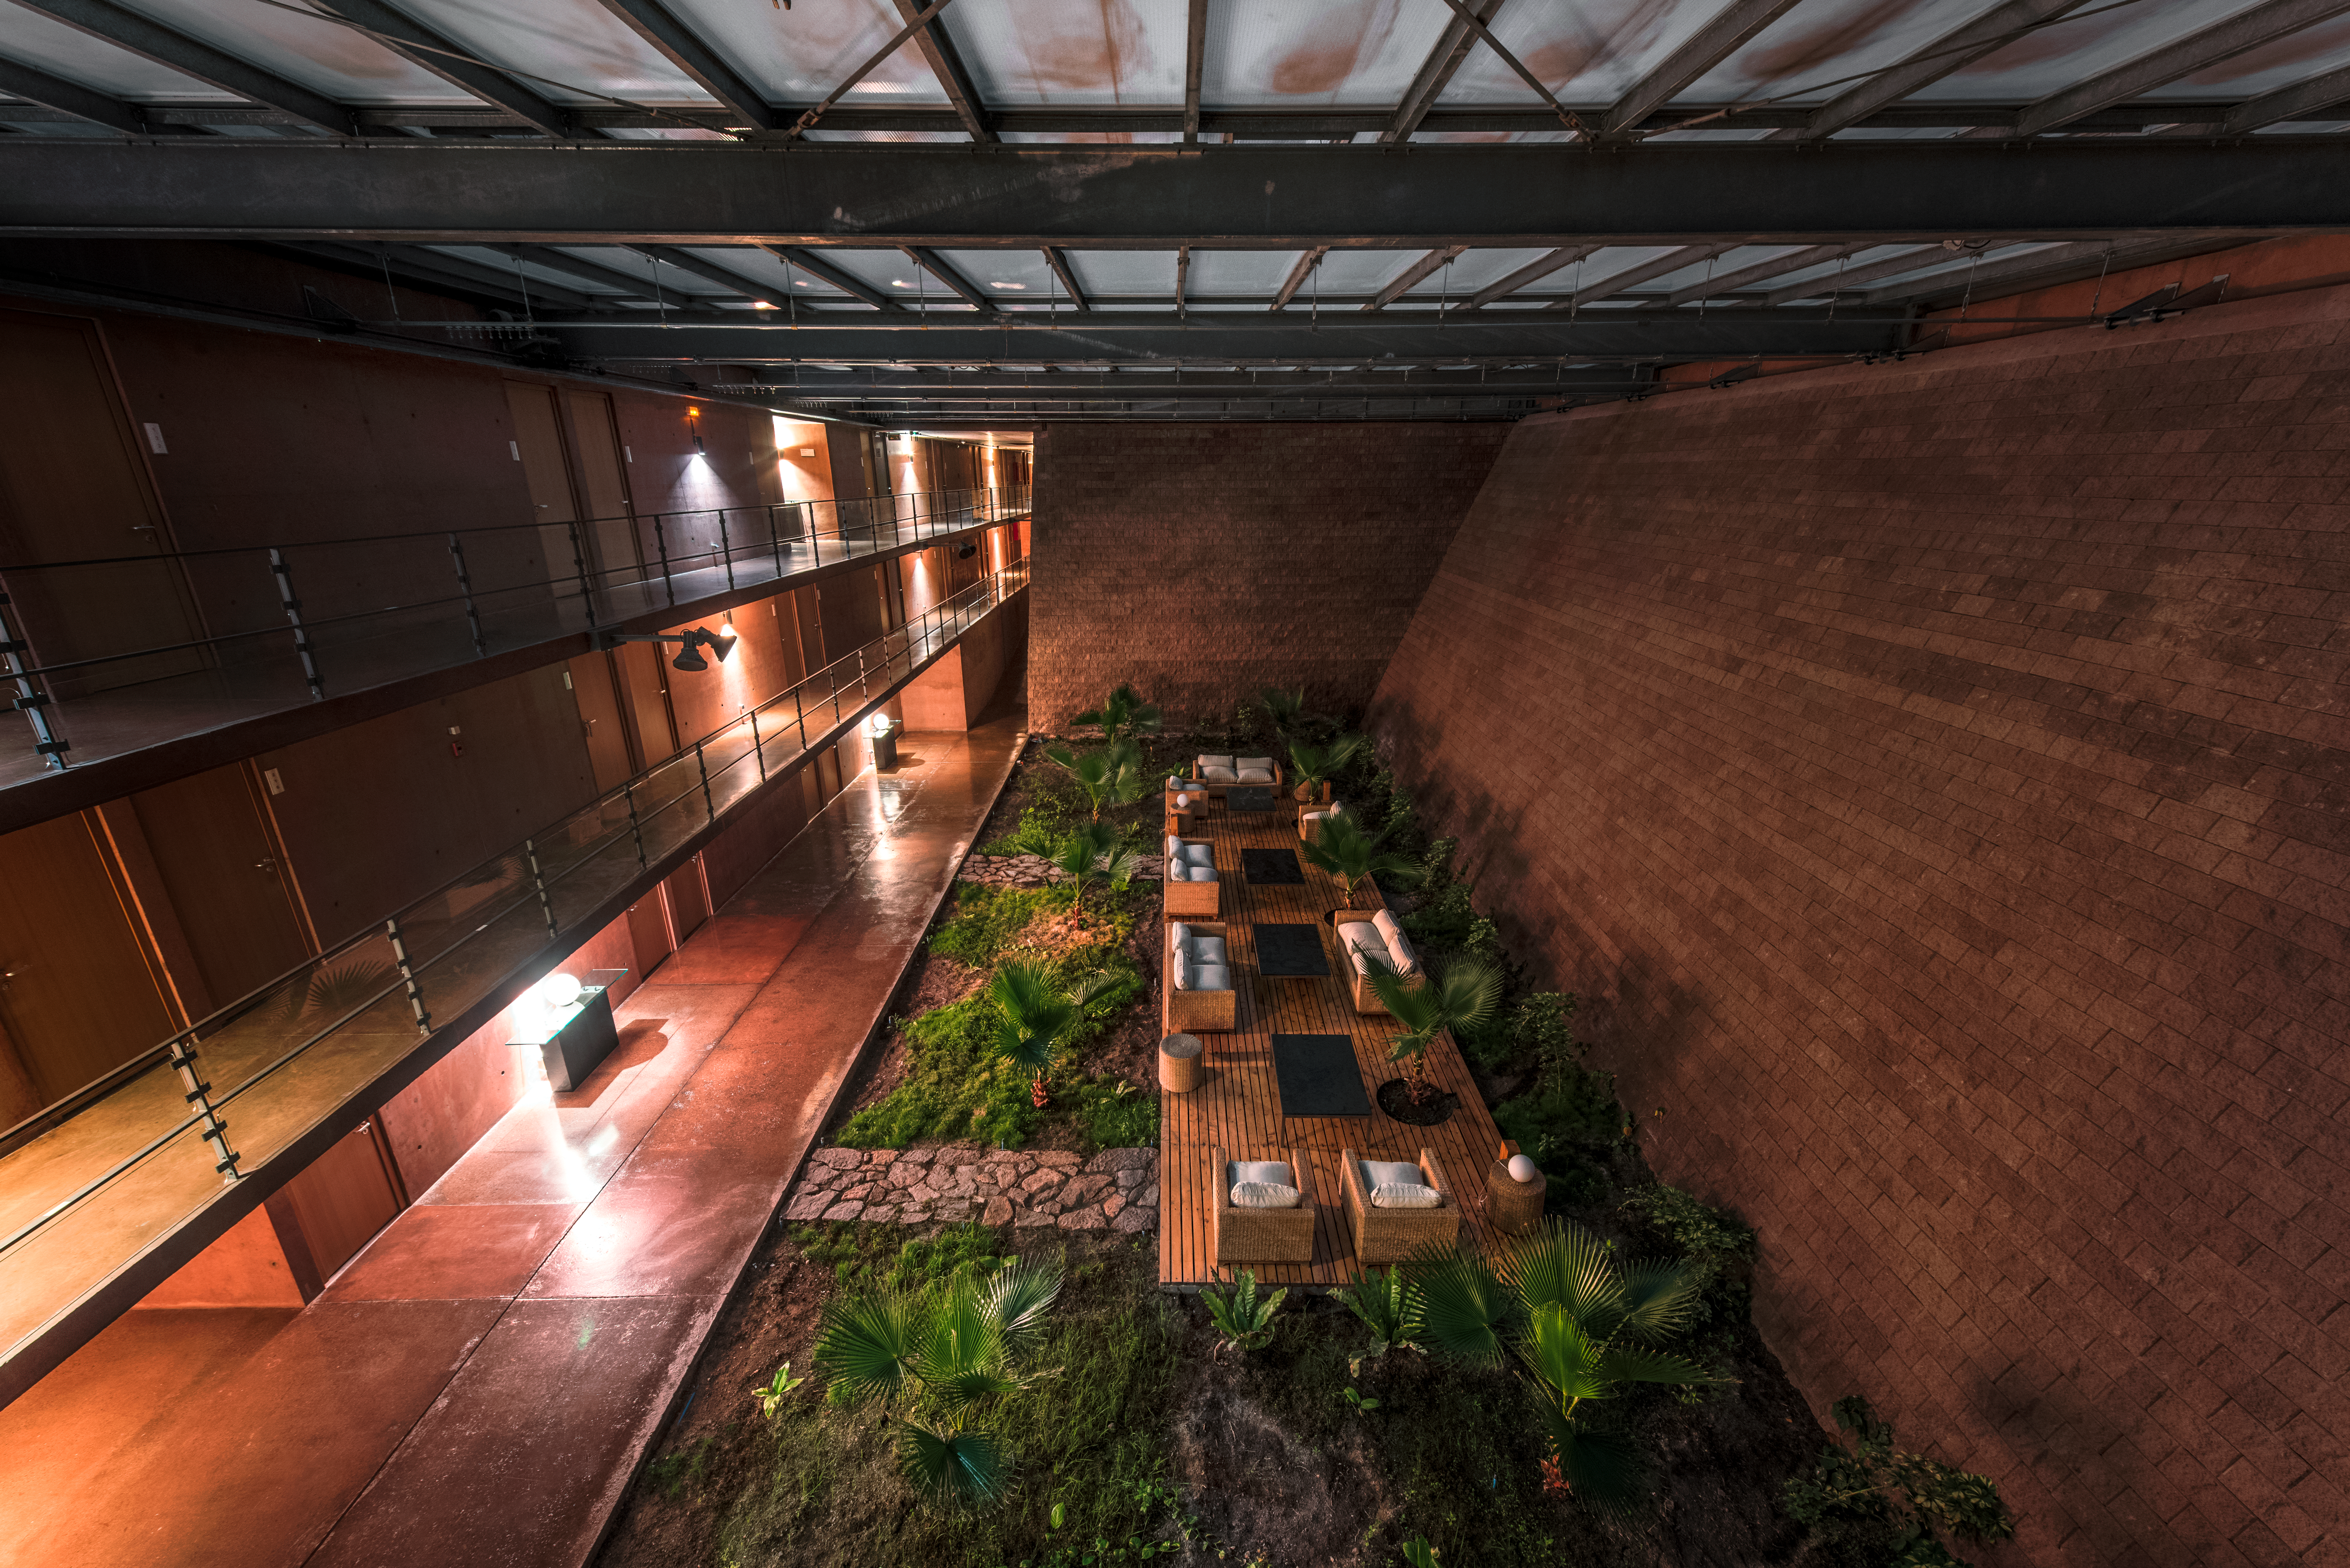

Oasis inside the Paranal Residencia

ESO's Paranal Residencia provides a comfortable environment in which to retreat from the harsh Chilean desert. The award-winning accommodation features ample areas, such as this garden, to relax, unwind and foster discussion.

Credit: ESO/A. Ghizzi Panizza (www.albertoghizzipanizza.com)